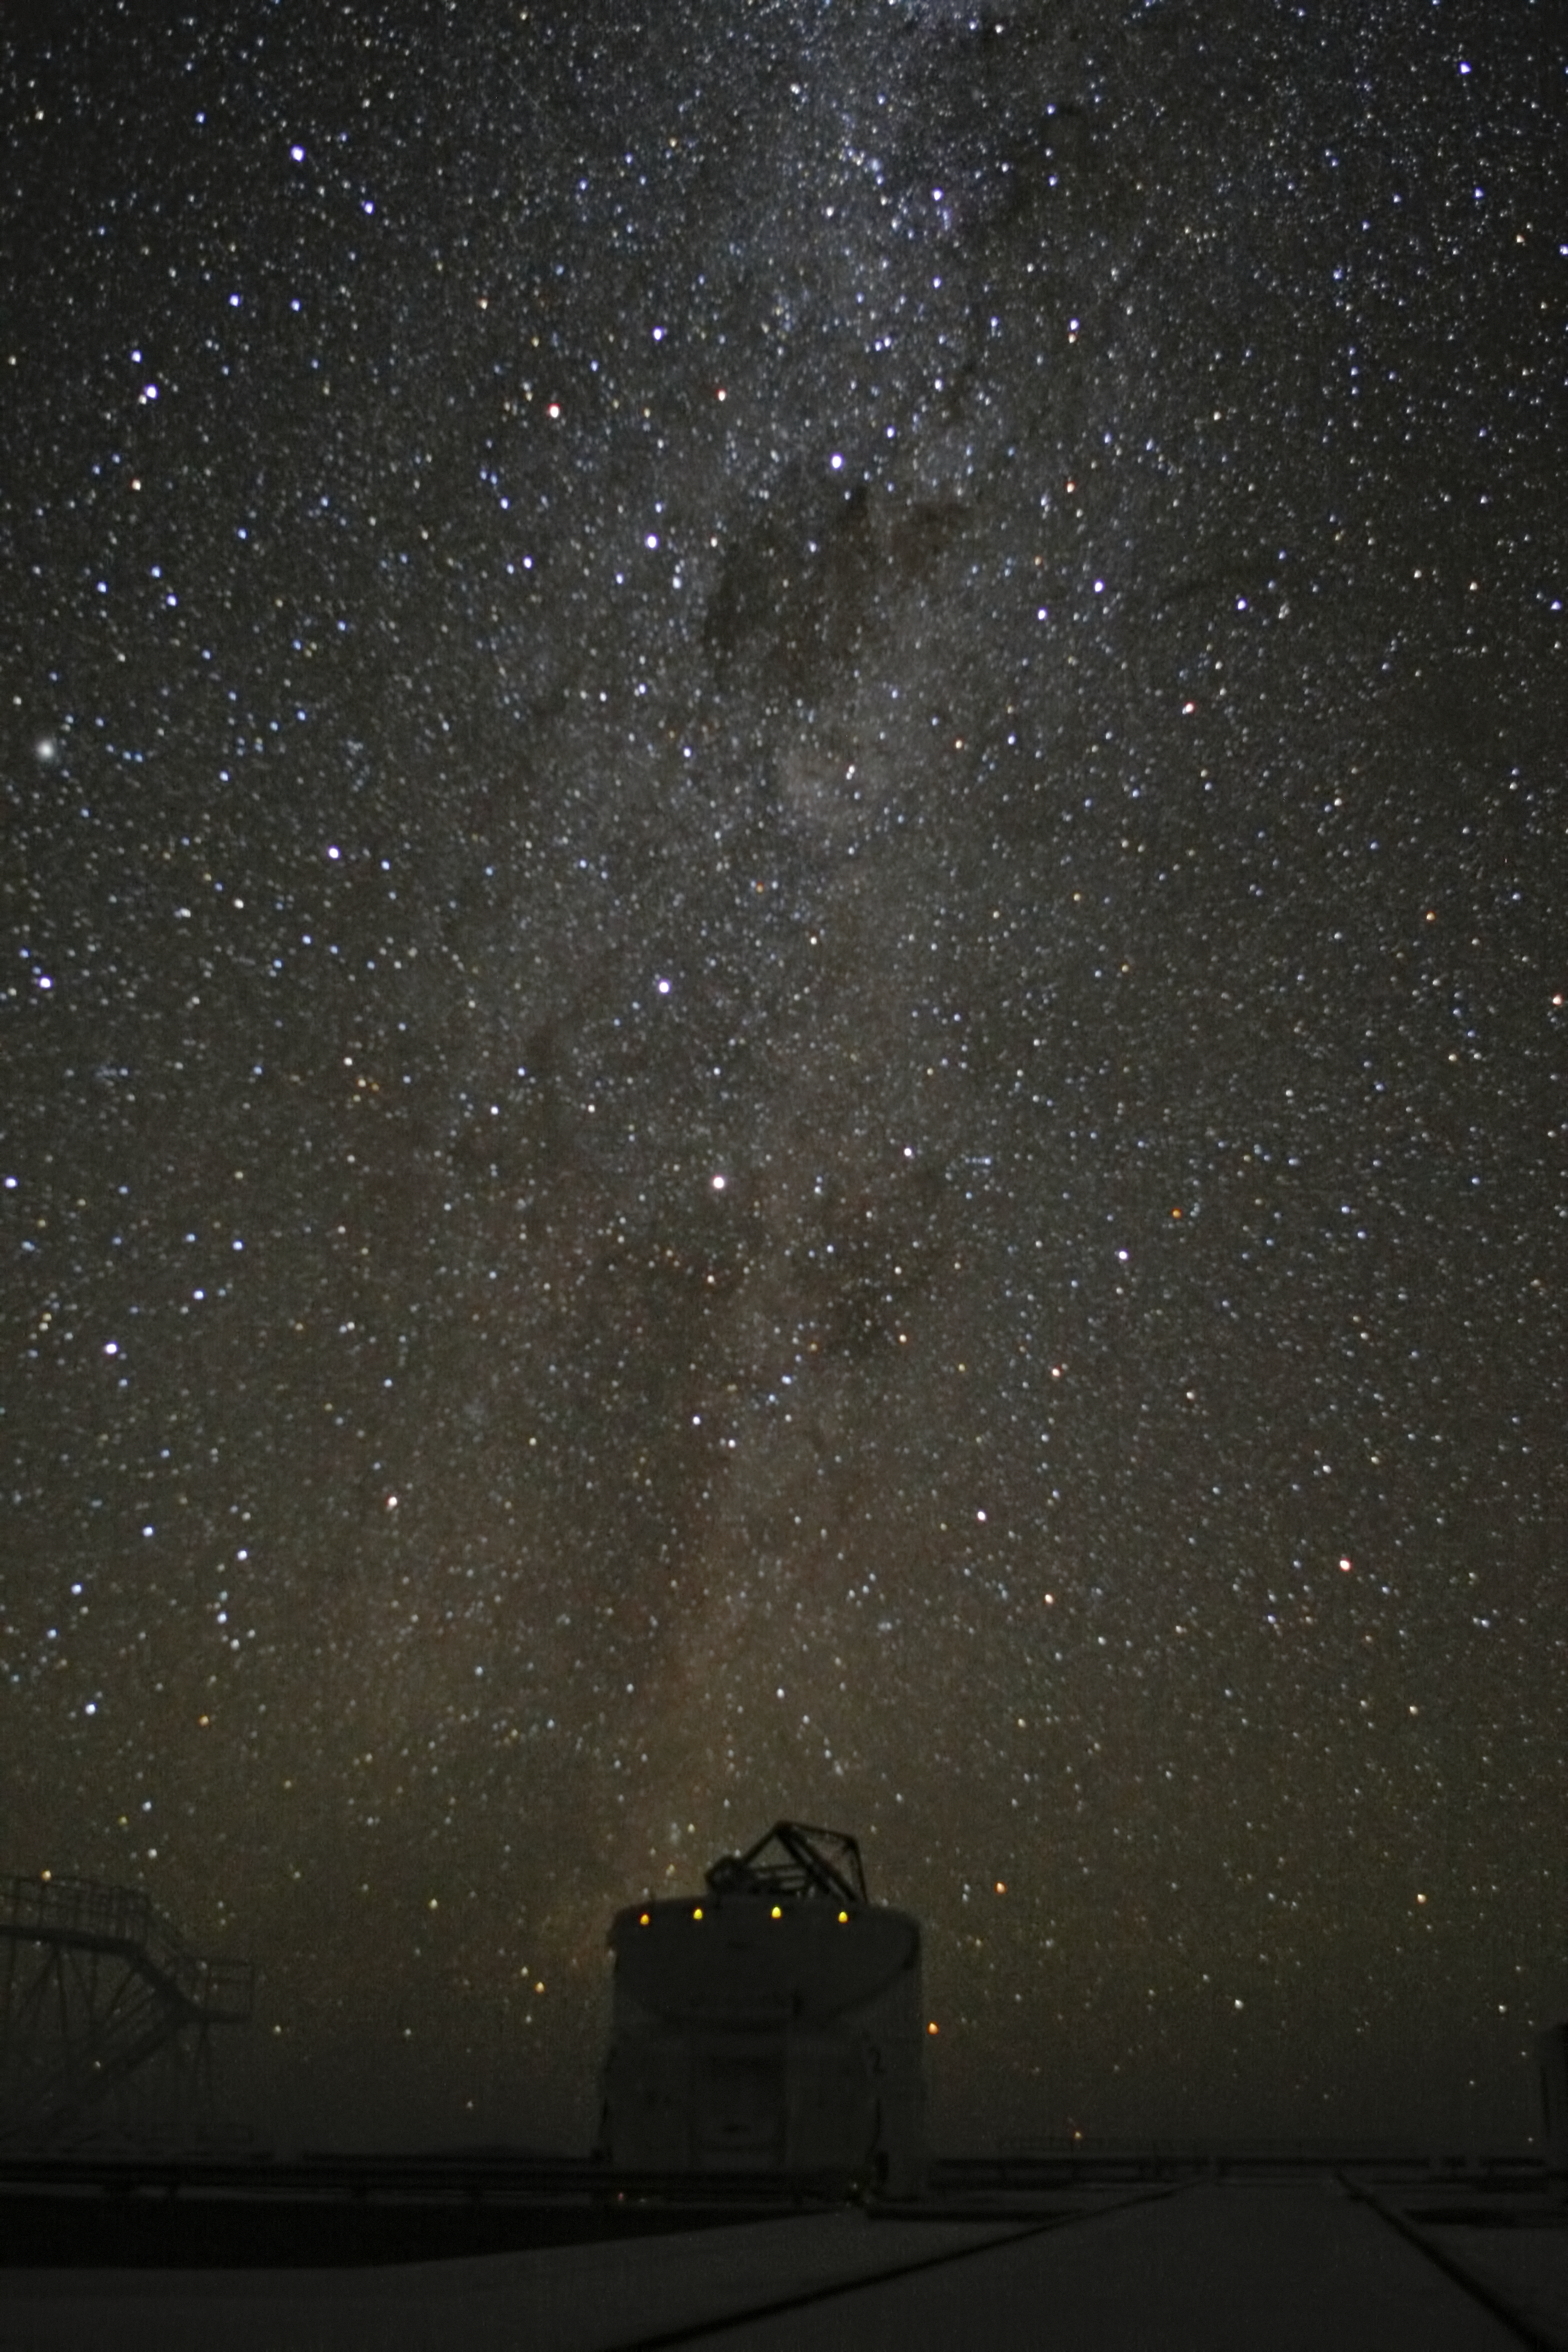

Milky Way above Paranal observatory

The Milky Way above one of the four Auxiliary Telescopes at ESO's Paranal Observatory in Chile.

Credit: ESO